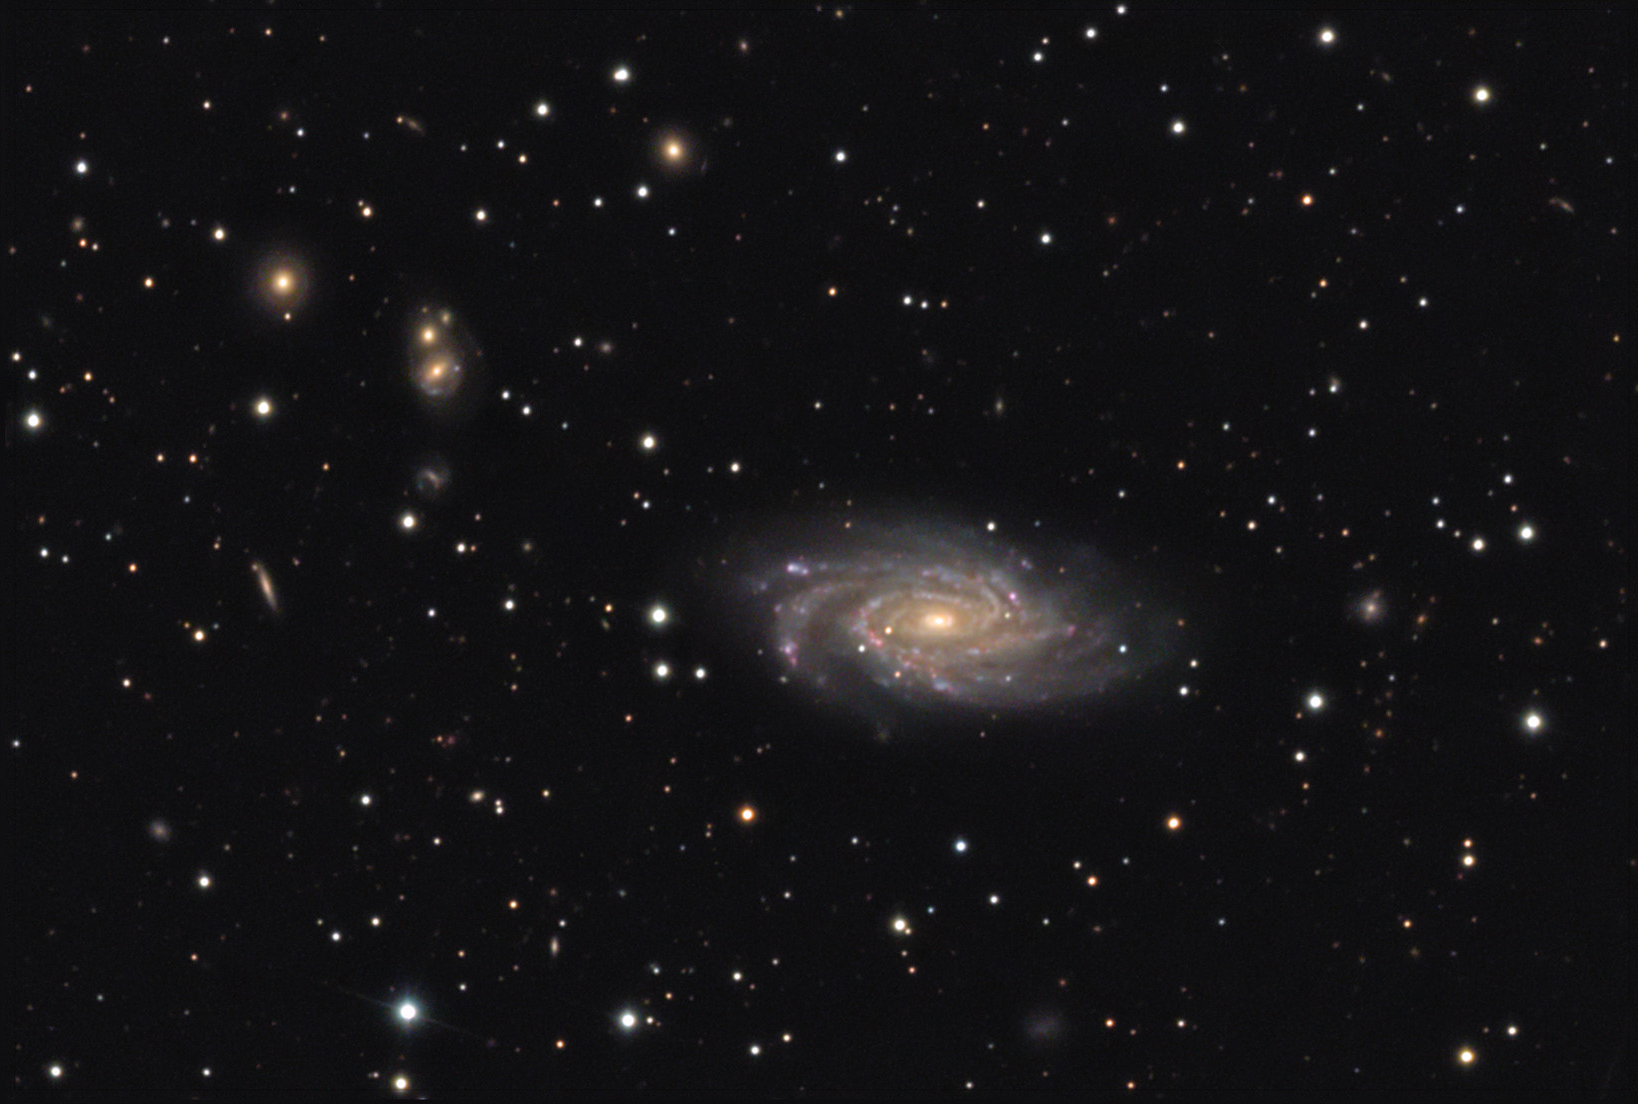

NGC 6070

This spiral galaxy is located about 100 million lightyears away in the constellation Serpens. Back in 1998, this galaxy made APOD as one of the first-light images collected by the Sloan Digital Sky Survey.

This image was taken as part of Advanced Observing Program (AOP) program at Kitt Peak Visitor Center during 2014.

Credit: KPNO/NOIRLab/NSF/AURA/Mike Durkin and Lily Joe/Adam Block